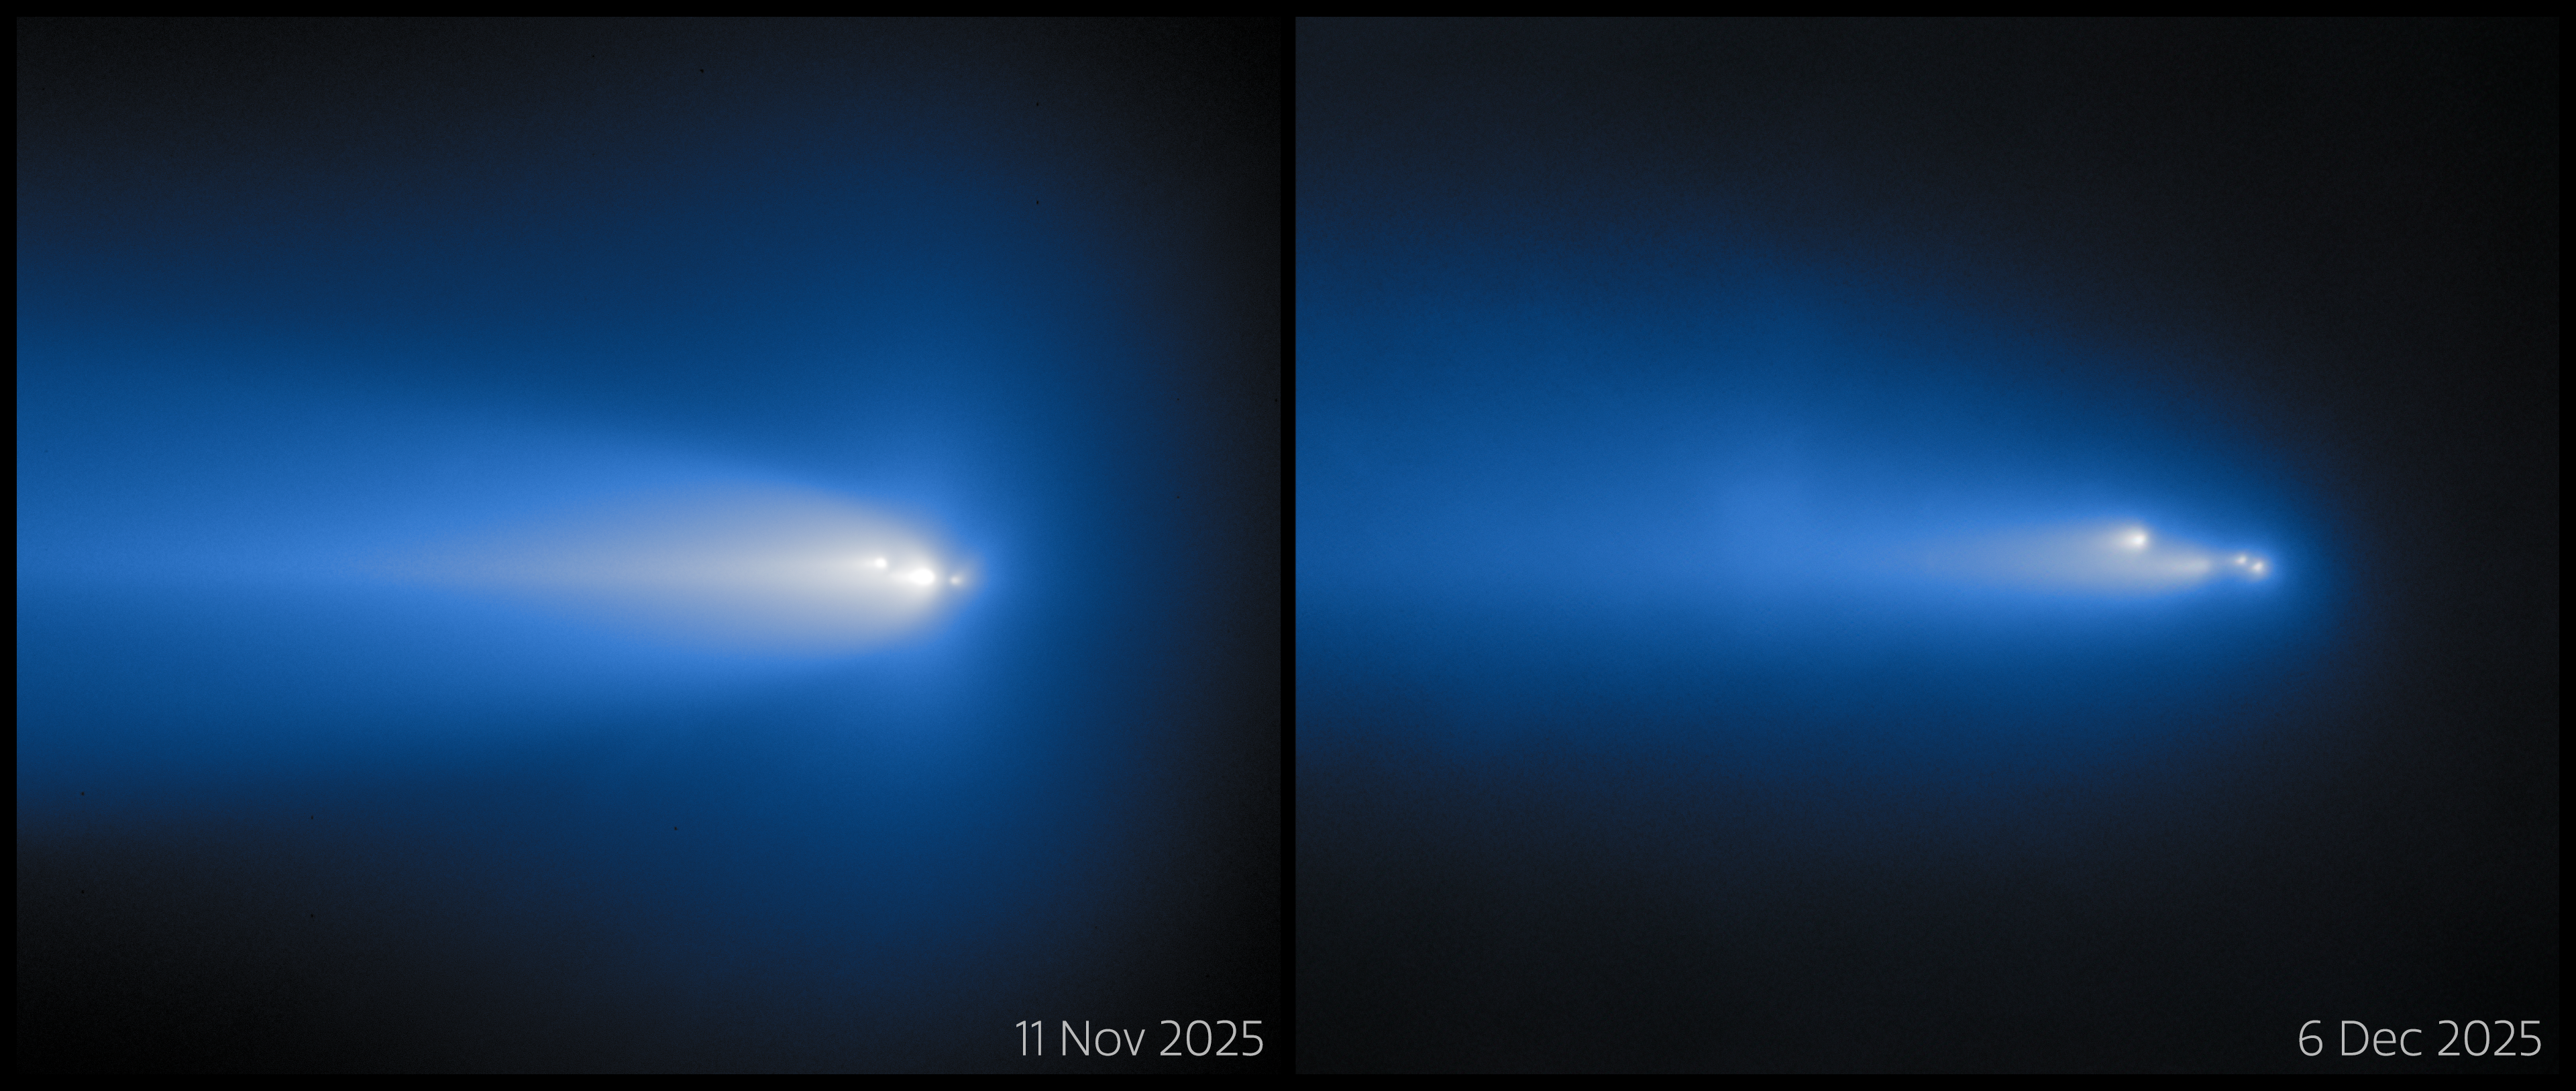

Gemini North Catches Crumbling Comet C/2025 K1 (ATLAS) (Comparison)

On 11 November and 6 December 2025, the Comet C/2025 K1 (ATLAS) soared in the skies above Maunakea, Hawai‘i, where Gemini North captured it in action! Gemini North is one half of the International Gemini Observatory, supported in part by the U.S. National Science Foundation and operated by NSF NOIRLab. The 11 November observation of C/2025 K1 (ATLAS) was featured as a NOIRLab Image of the Week. You can find the observation from 6 December here.

Credit: International Gemini Observatory/NOIRLab/NSF/AURA/B. BolinImage Processing: J. Miller & M. Rodriguez (International Gemini Observatory/NSF NOIRLab), T.A. Rector (University of Alaska Anchorage/NSF NOIRLab), M. Zamani (NSF NOIRLab) Acknowledgments: PI: Bryce Bolin (Eureka Scientific)